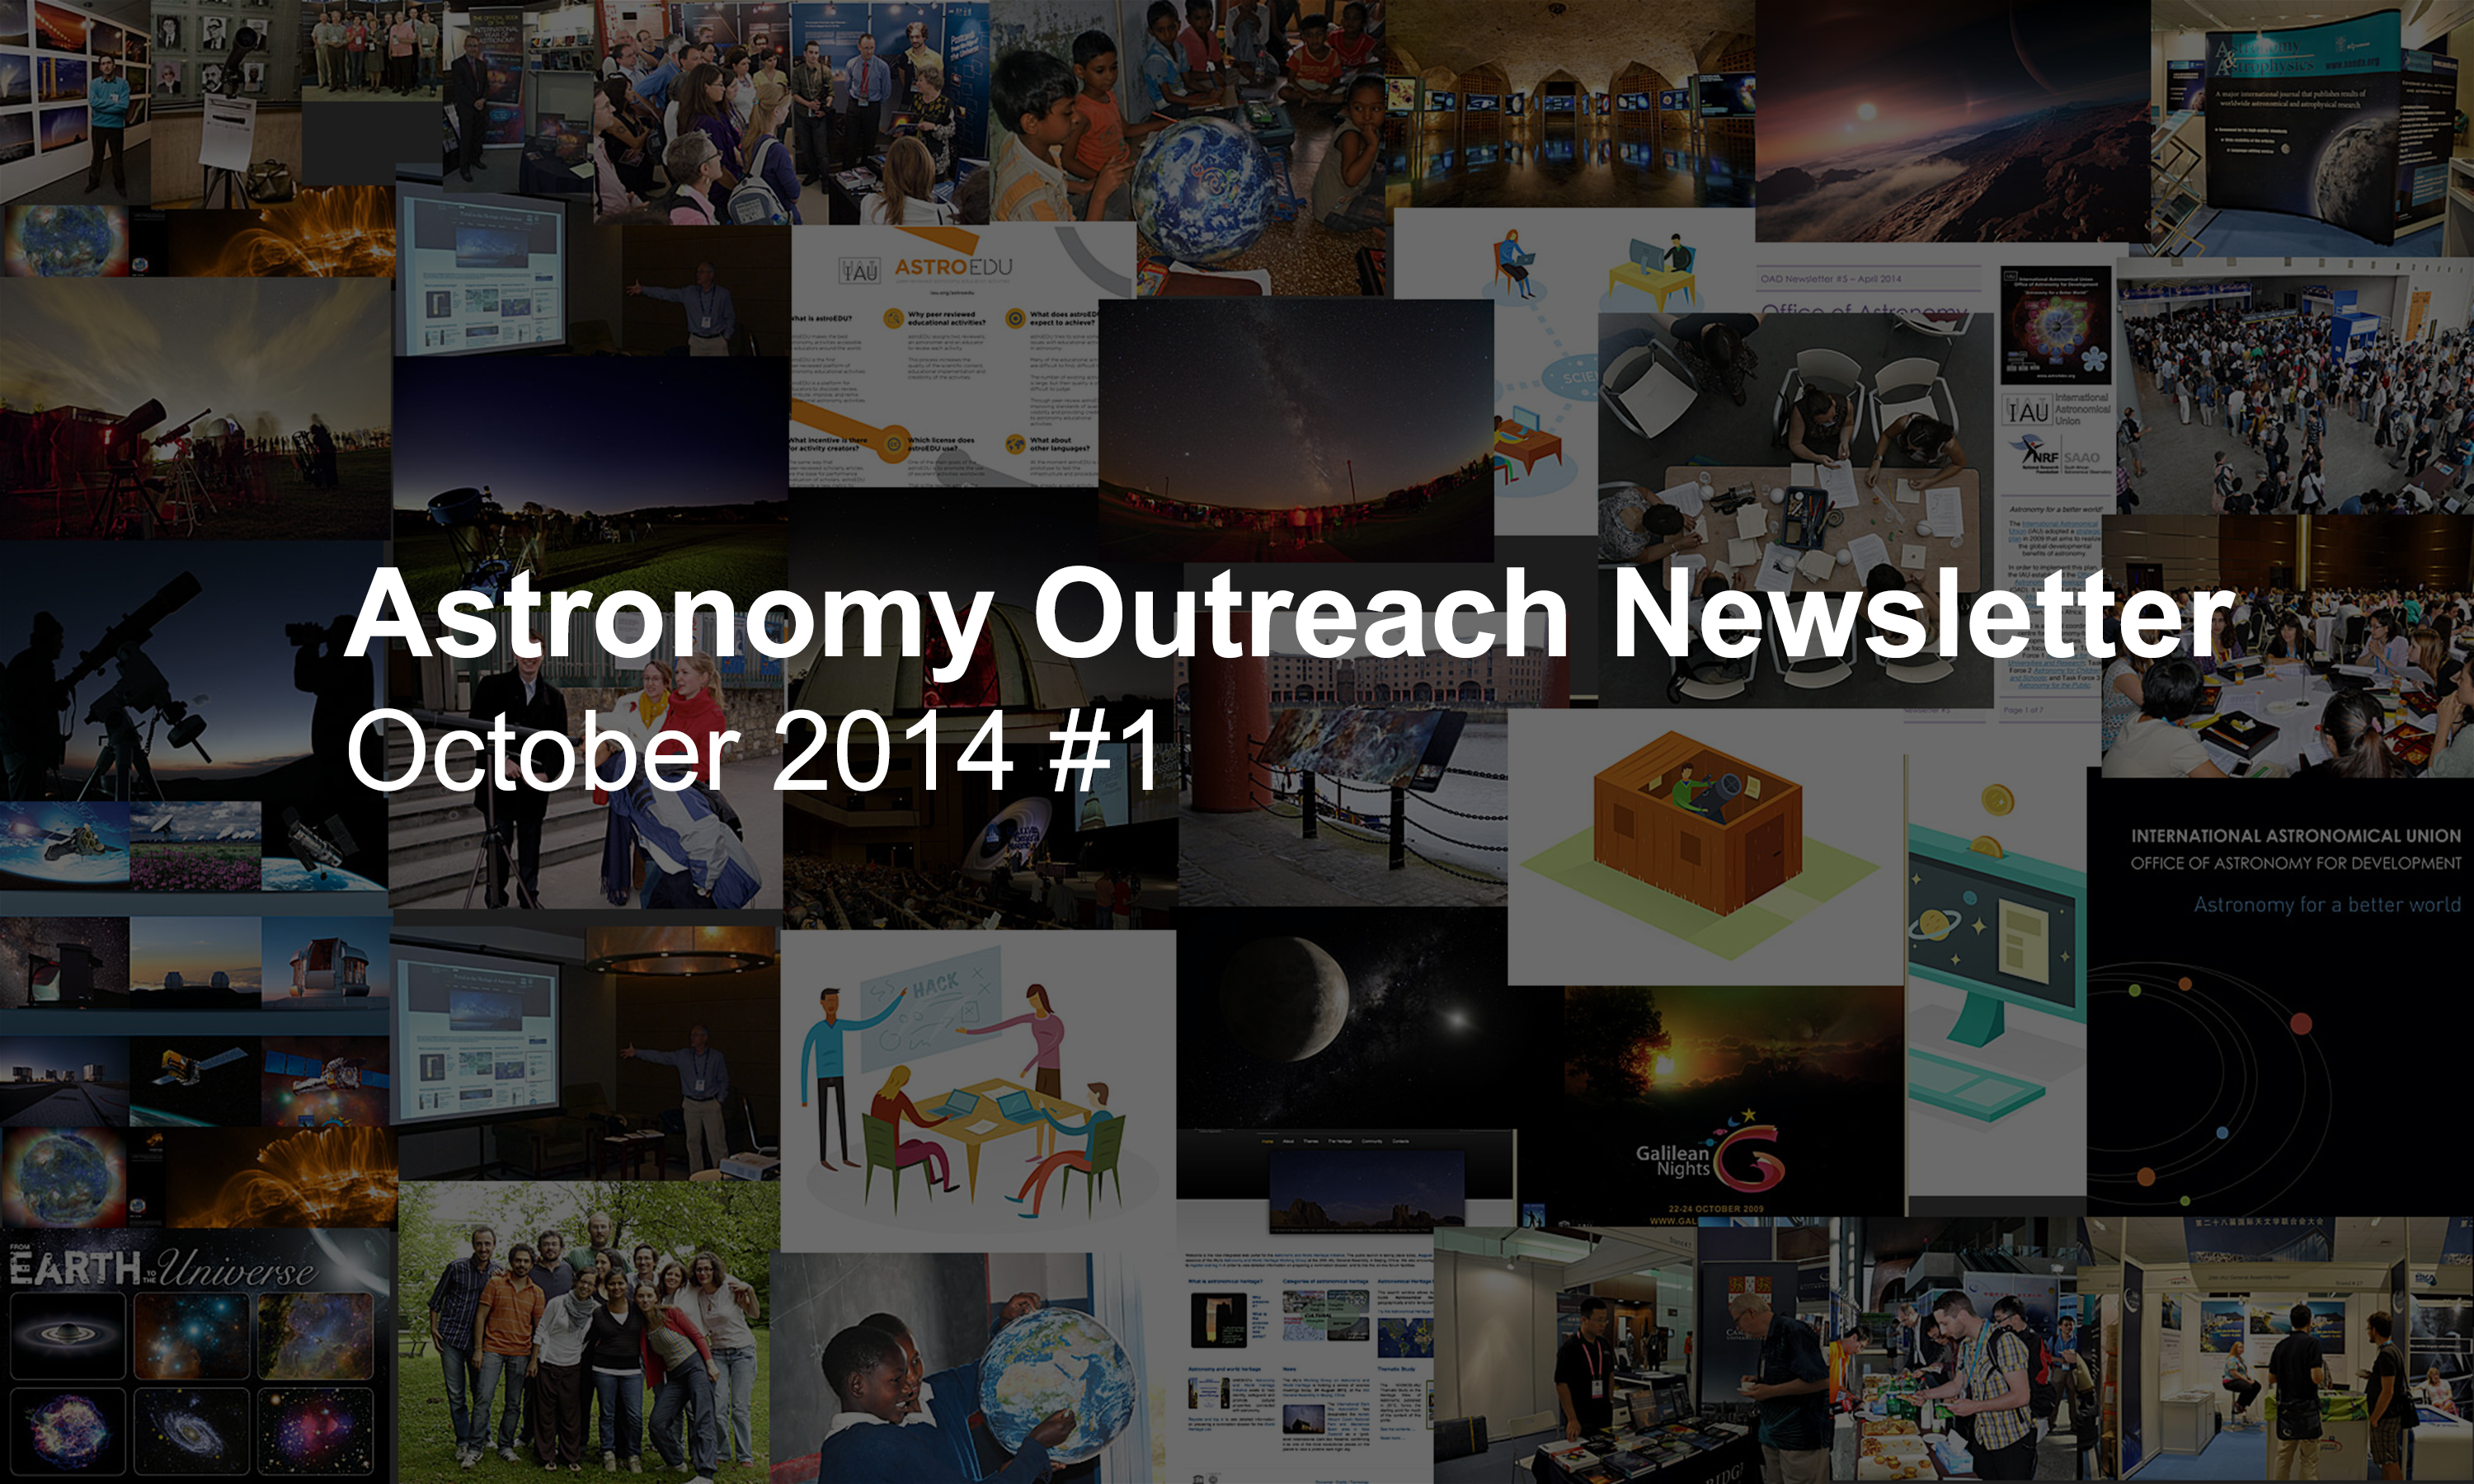

IAU Astronomy Outreach Newsletter October 2014

IAU Astronomy Outreach Newsletter October 2014.

Credit: IAU